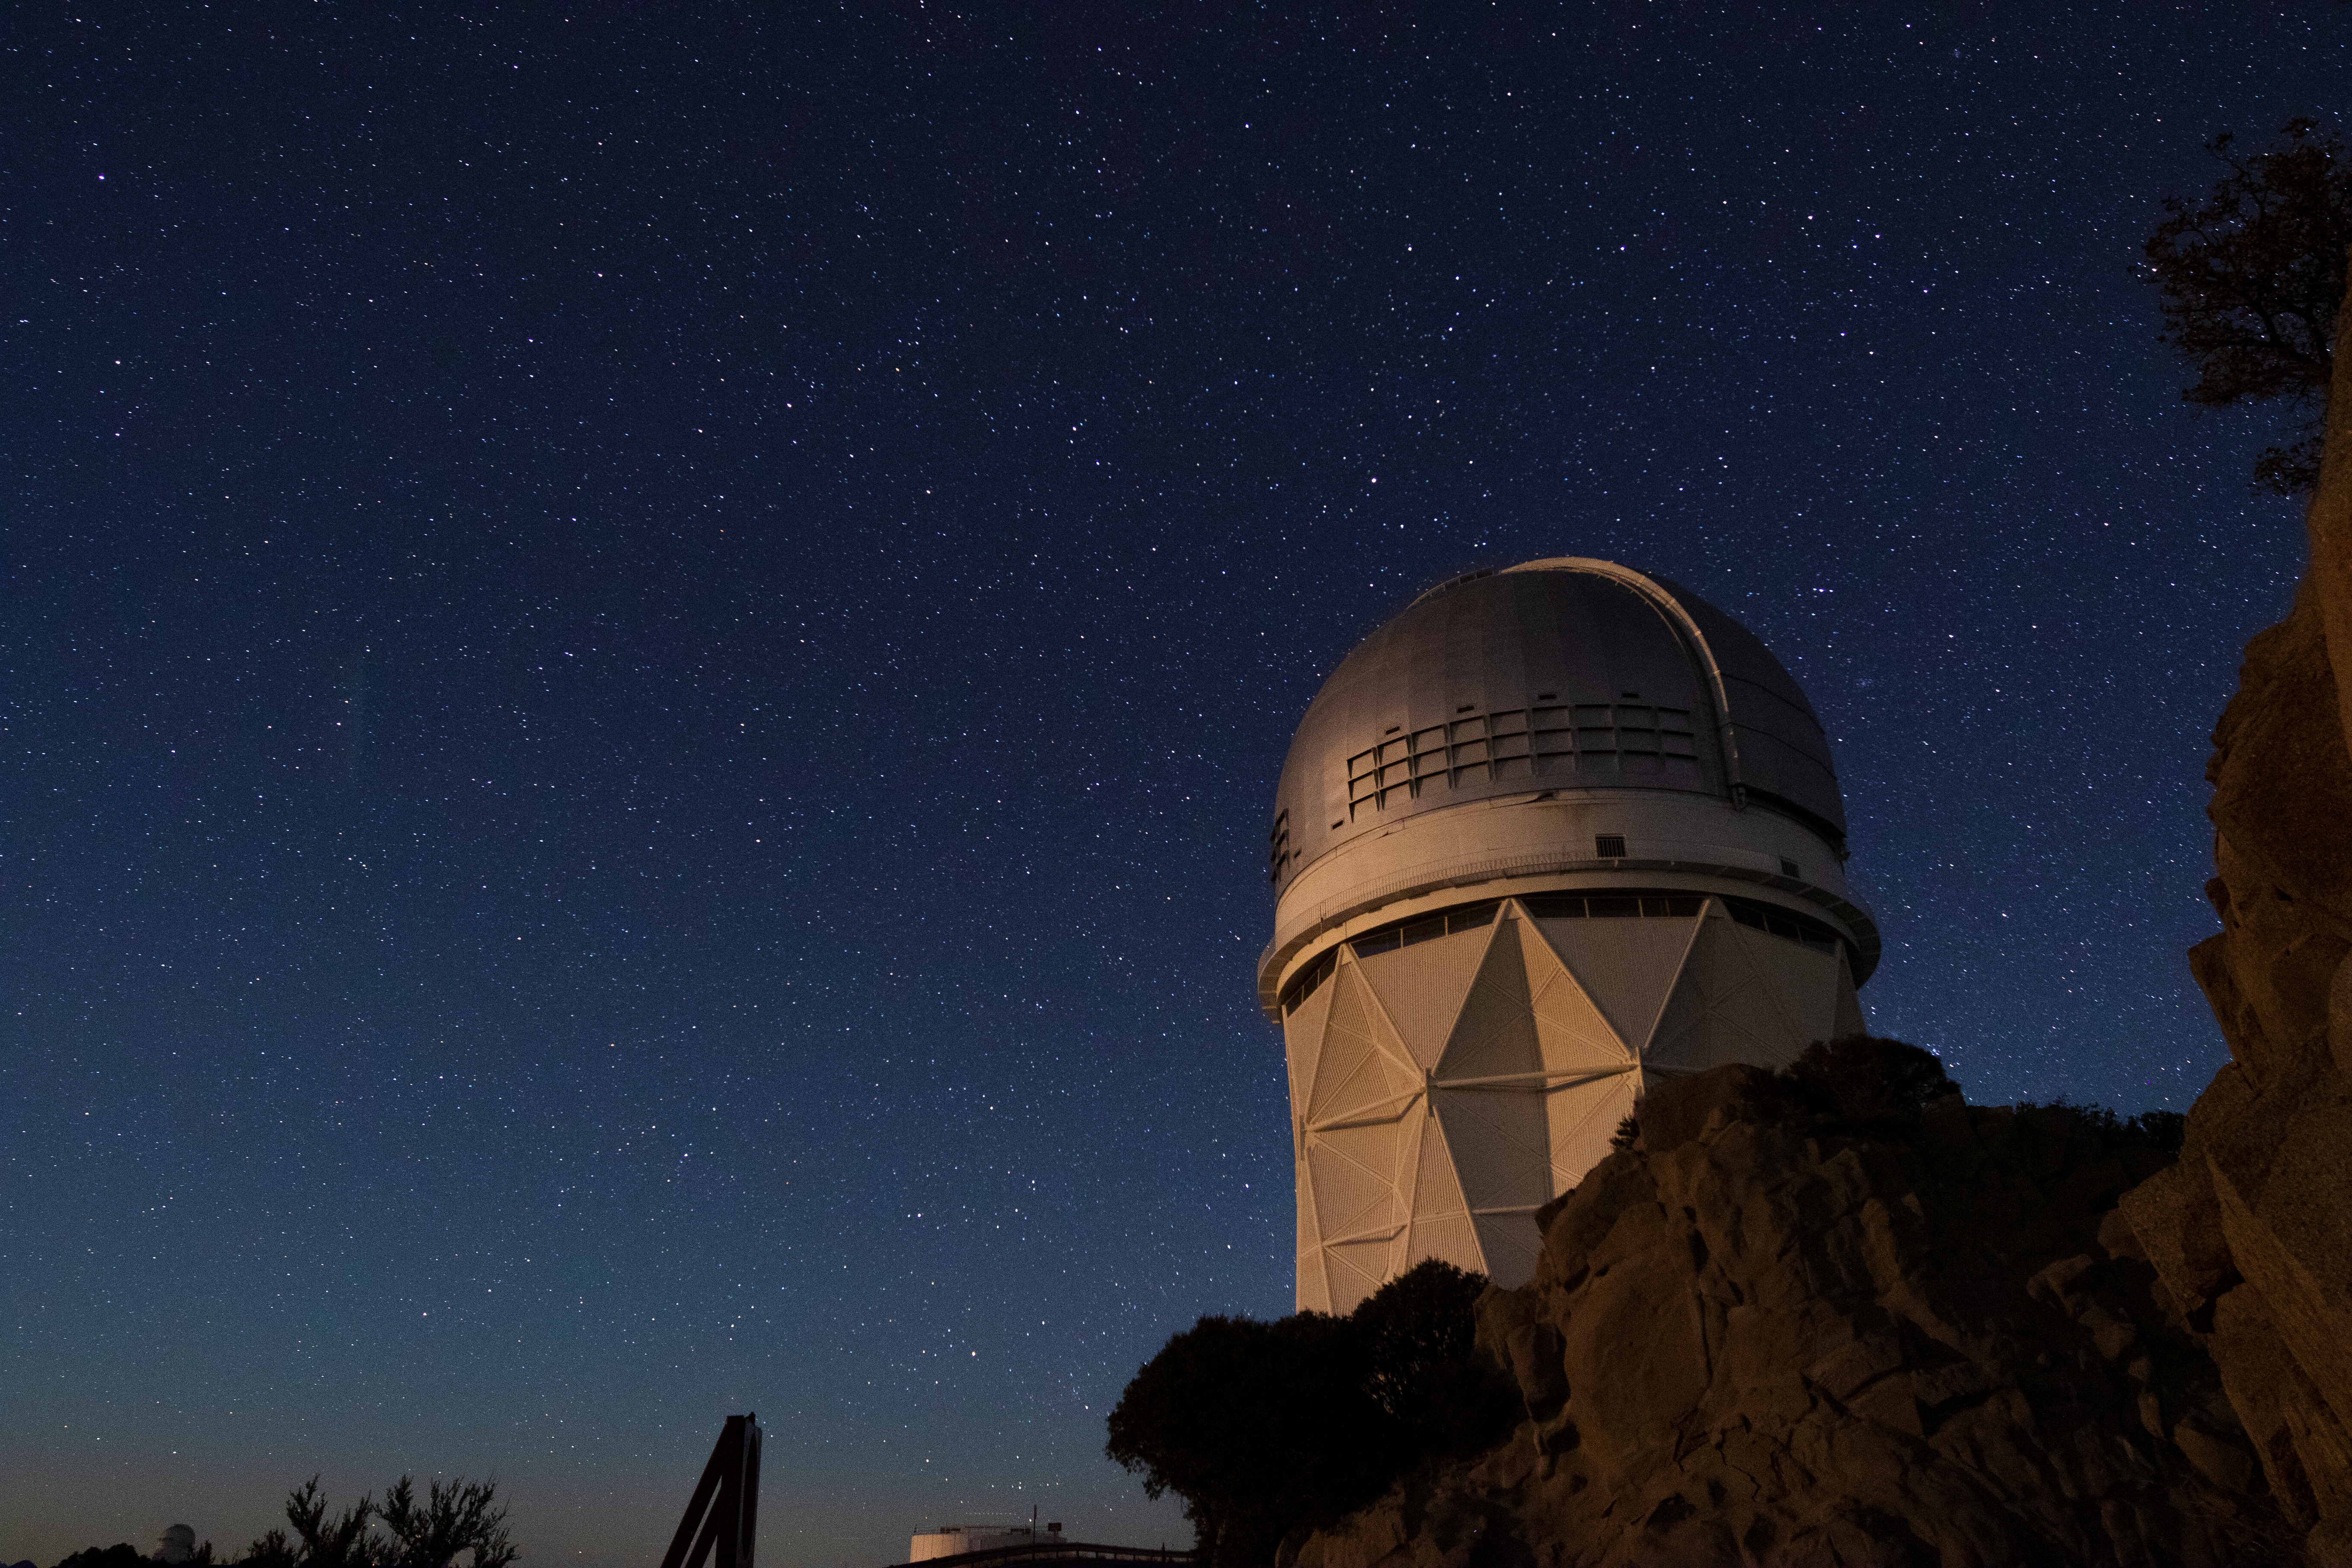

Nicholas U. Mayall 4-meter Telescope at Night

The Nicholas U. Mayall 4-meter Telescope underneath a blanket of stars at Kitt Peak National Observatory in Arizona.

Credit: Kitt Peak National Observatory/NOIRLab/NSF/AURA/P. Marenfeld